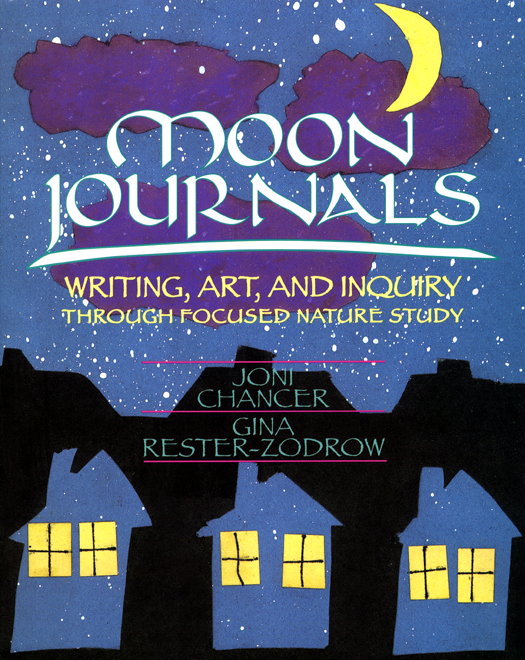

Moon Journals: Art, Writing and Inquiry Through Focused Nature Study

Credit: NOIRLab